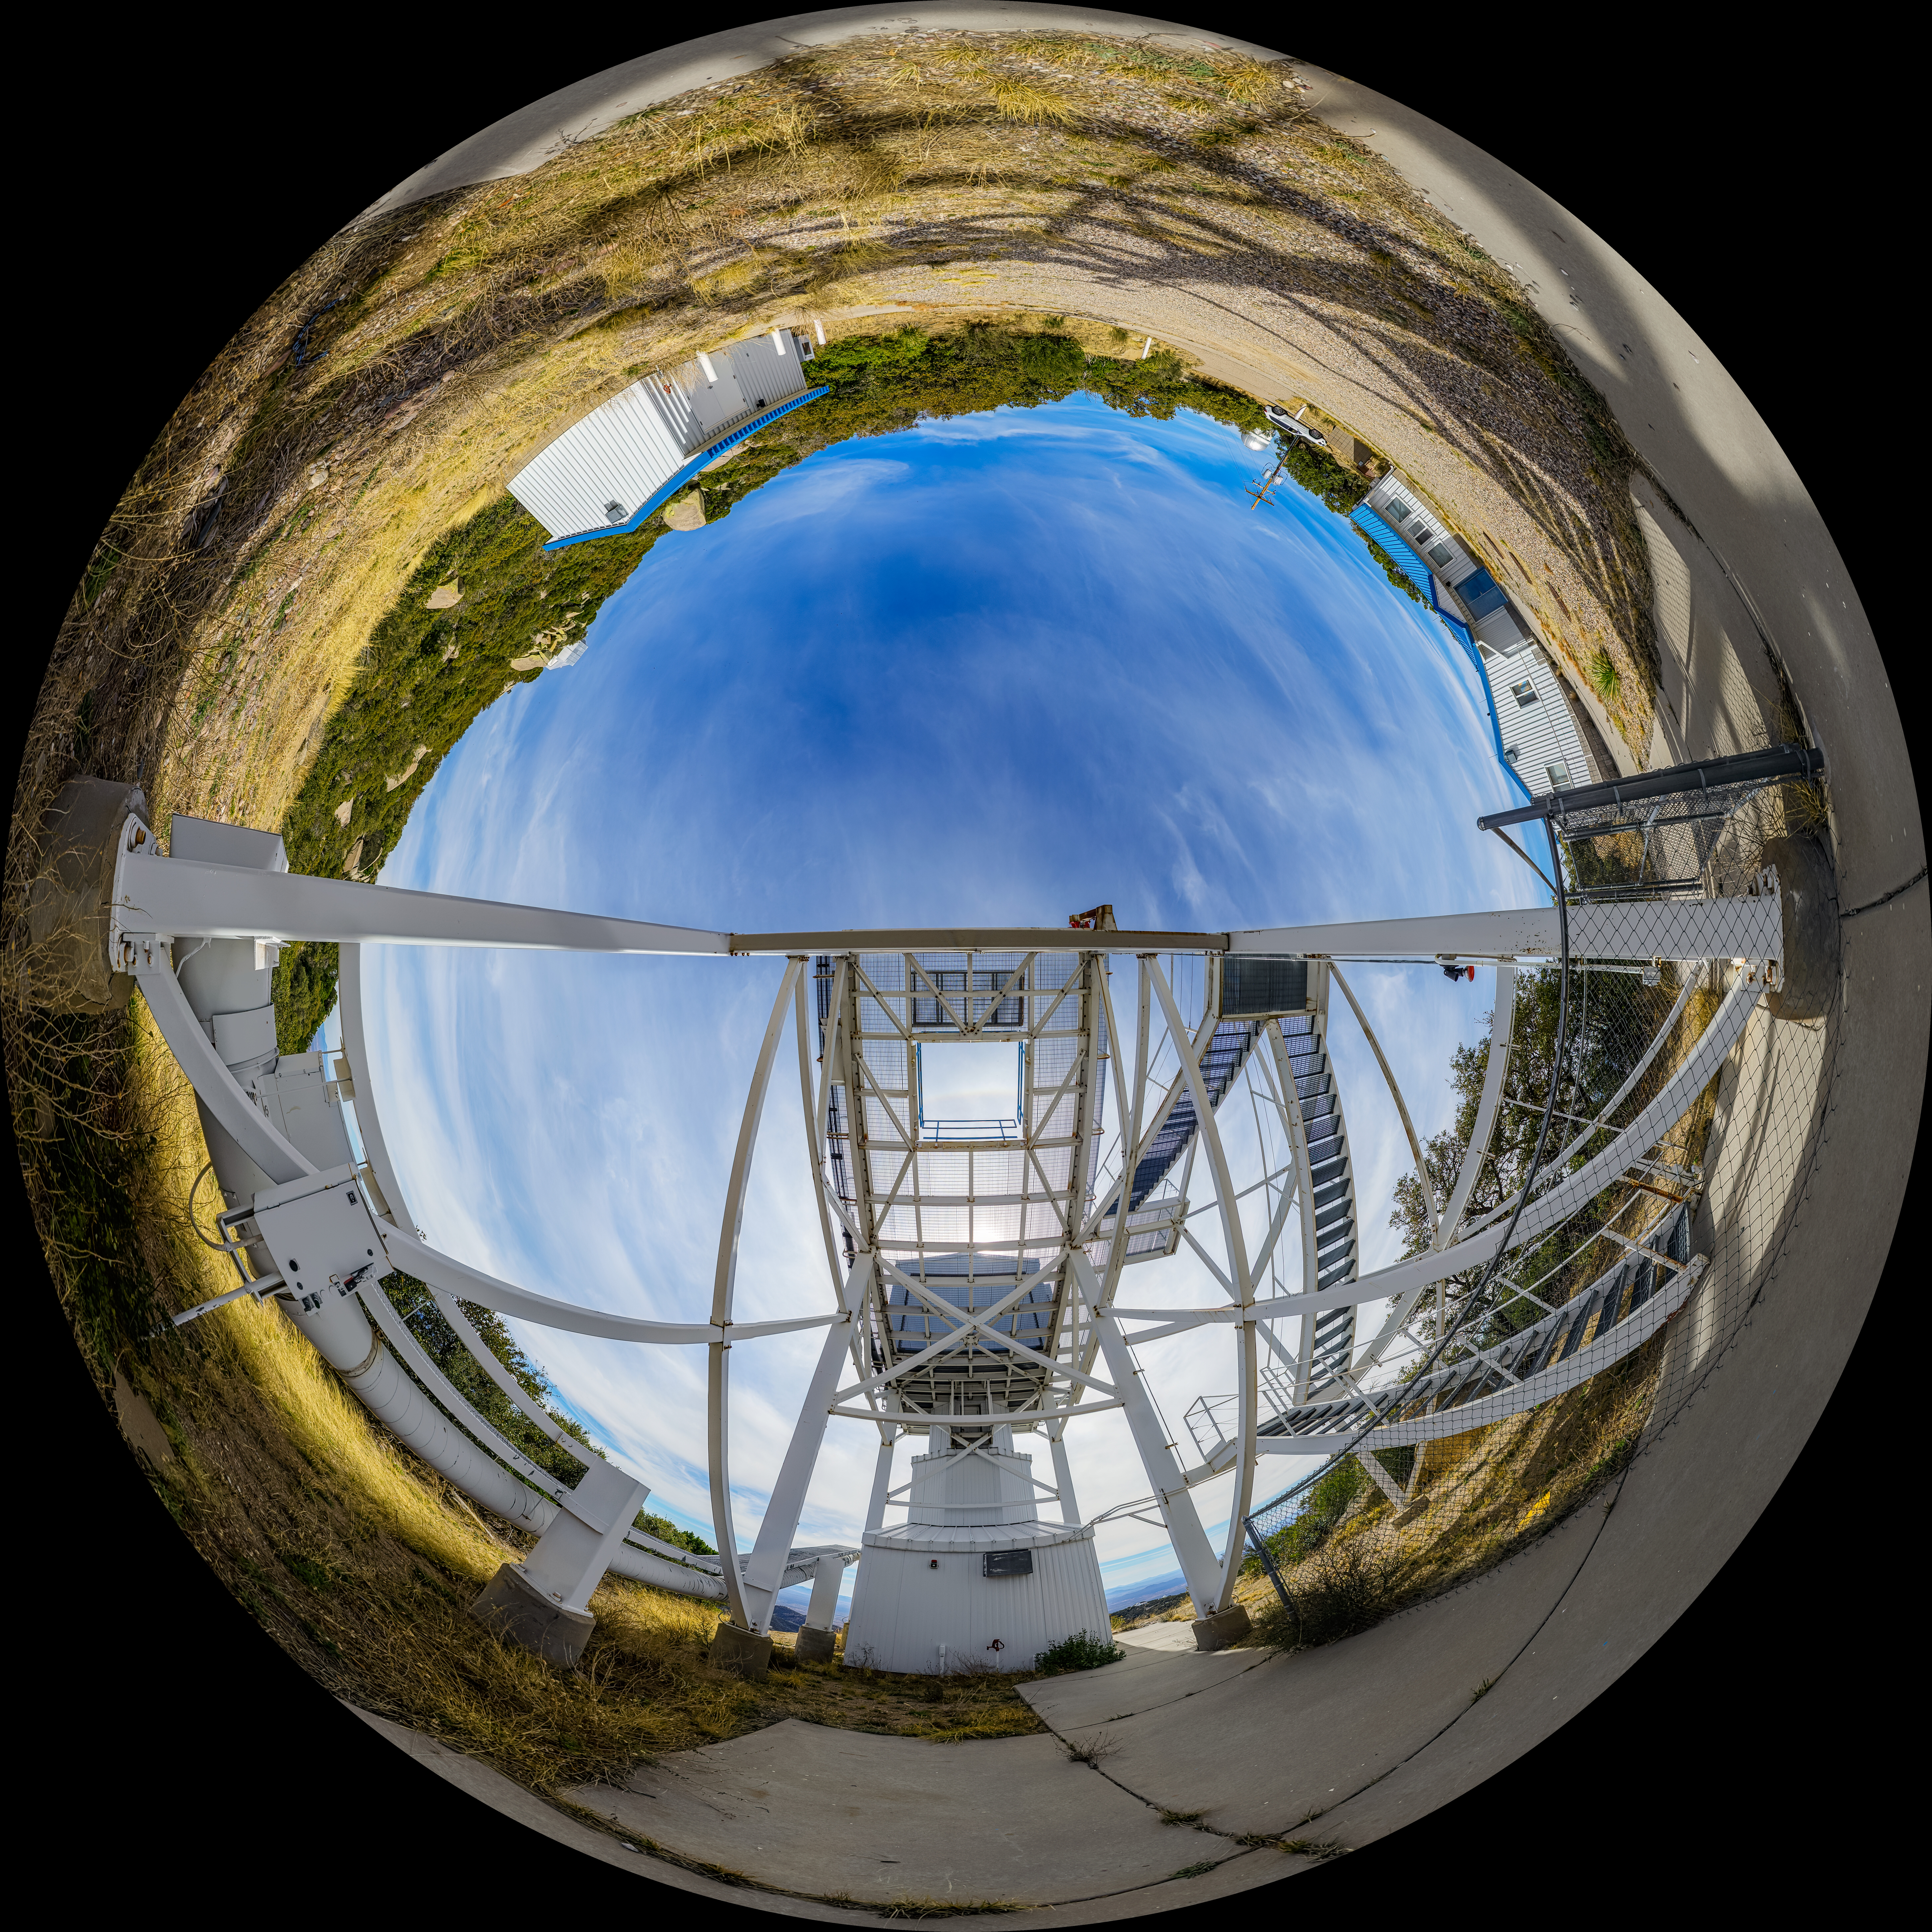

Calypso Telescope Former Enclosure Fulldome

A fulldome view of the 1.2-meter Calypso Telescope's former enclosure at Kitt Peak National Observatory (KPNO), a Program of NSF NOIRLab, in Arizona. The telescope was moved to Cerro Pachón in 2018 and is now the Vera Rubin Auxiliary Telescope.

A 360 panorama version of this image can be found here.

Credit: NOIRLab/NSF/AURA/P. Horálek